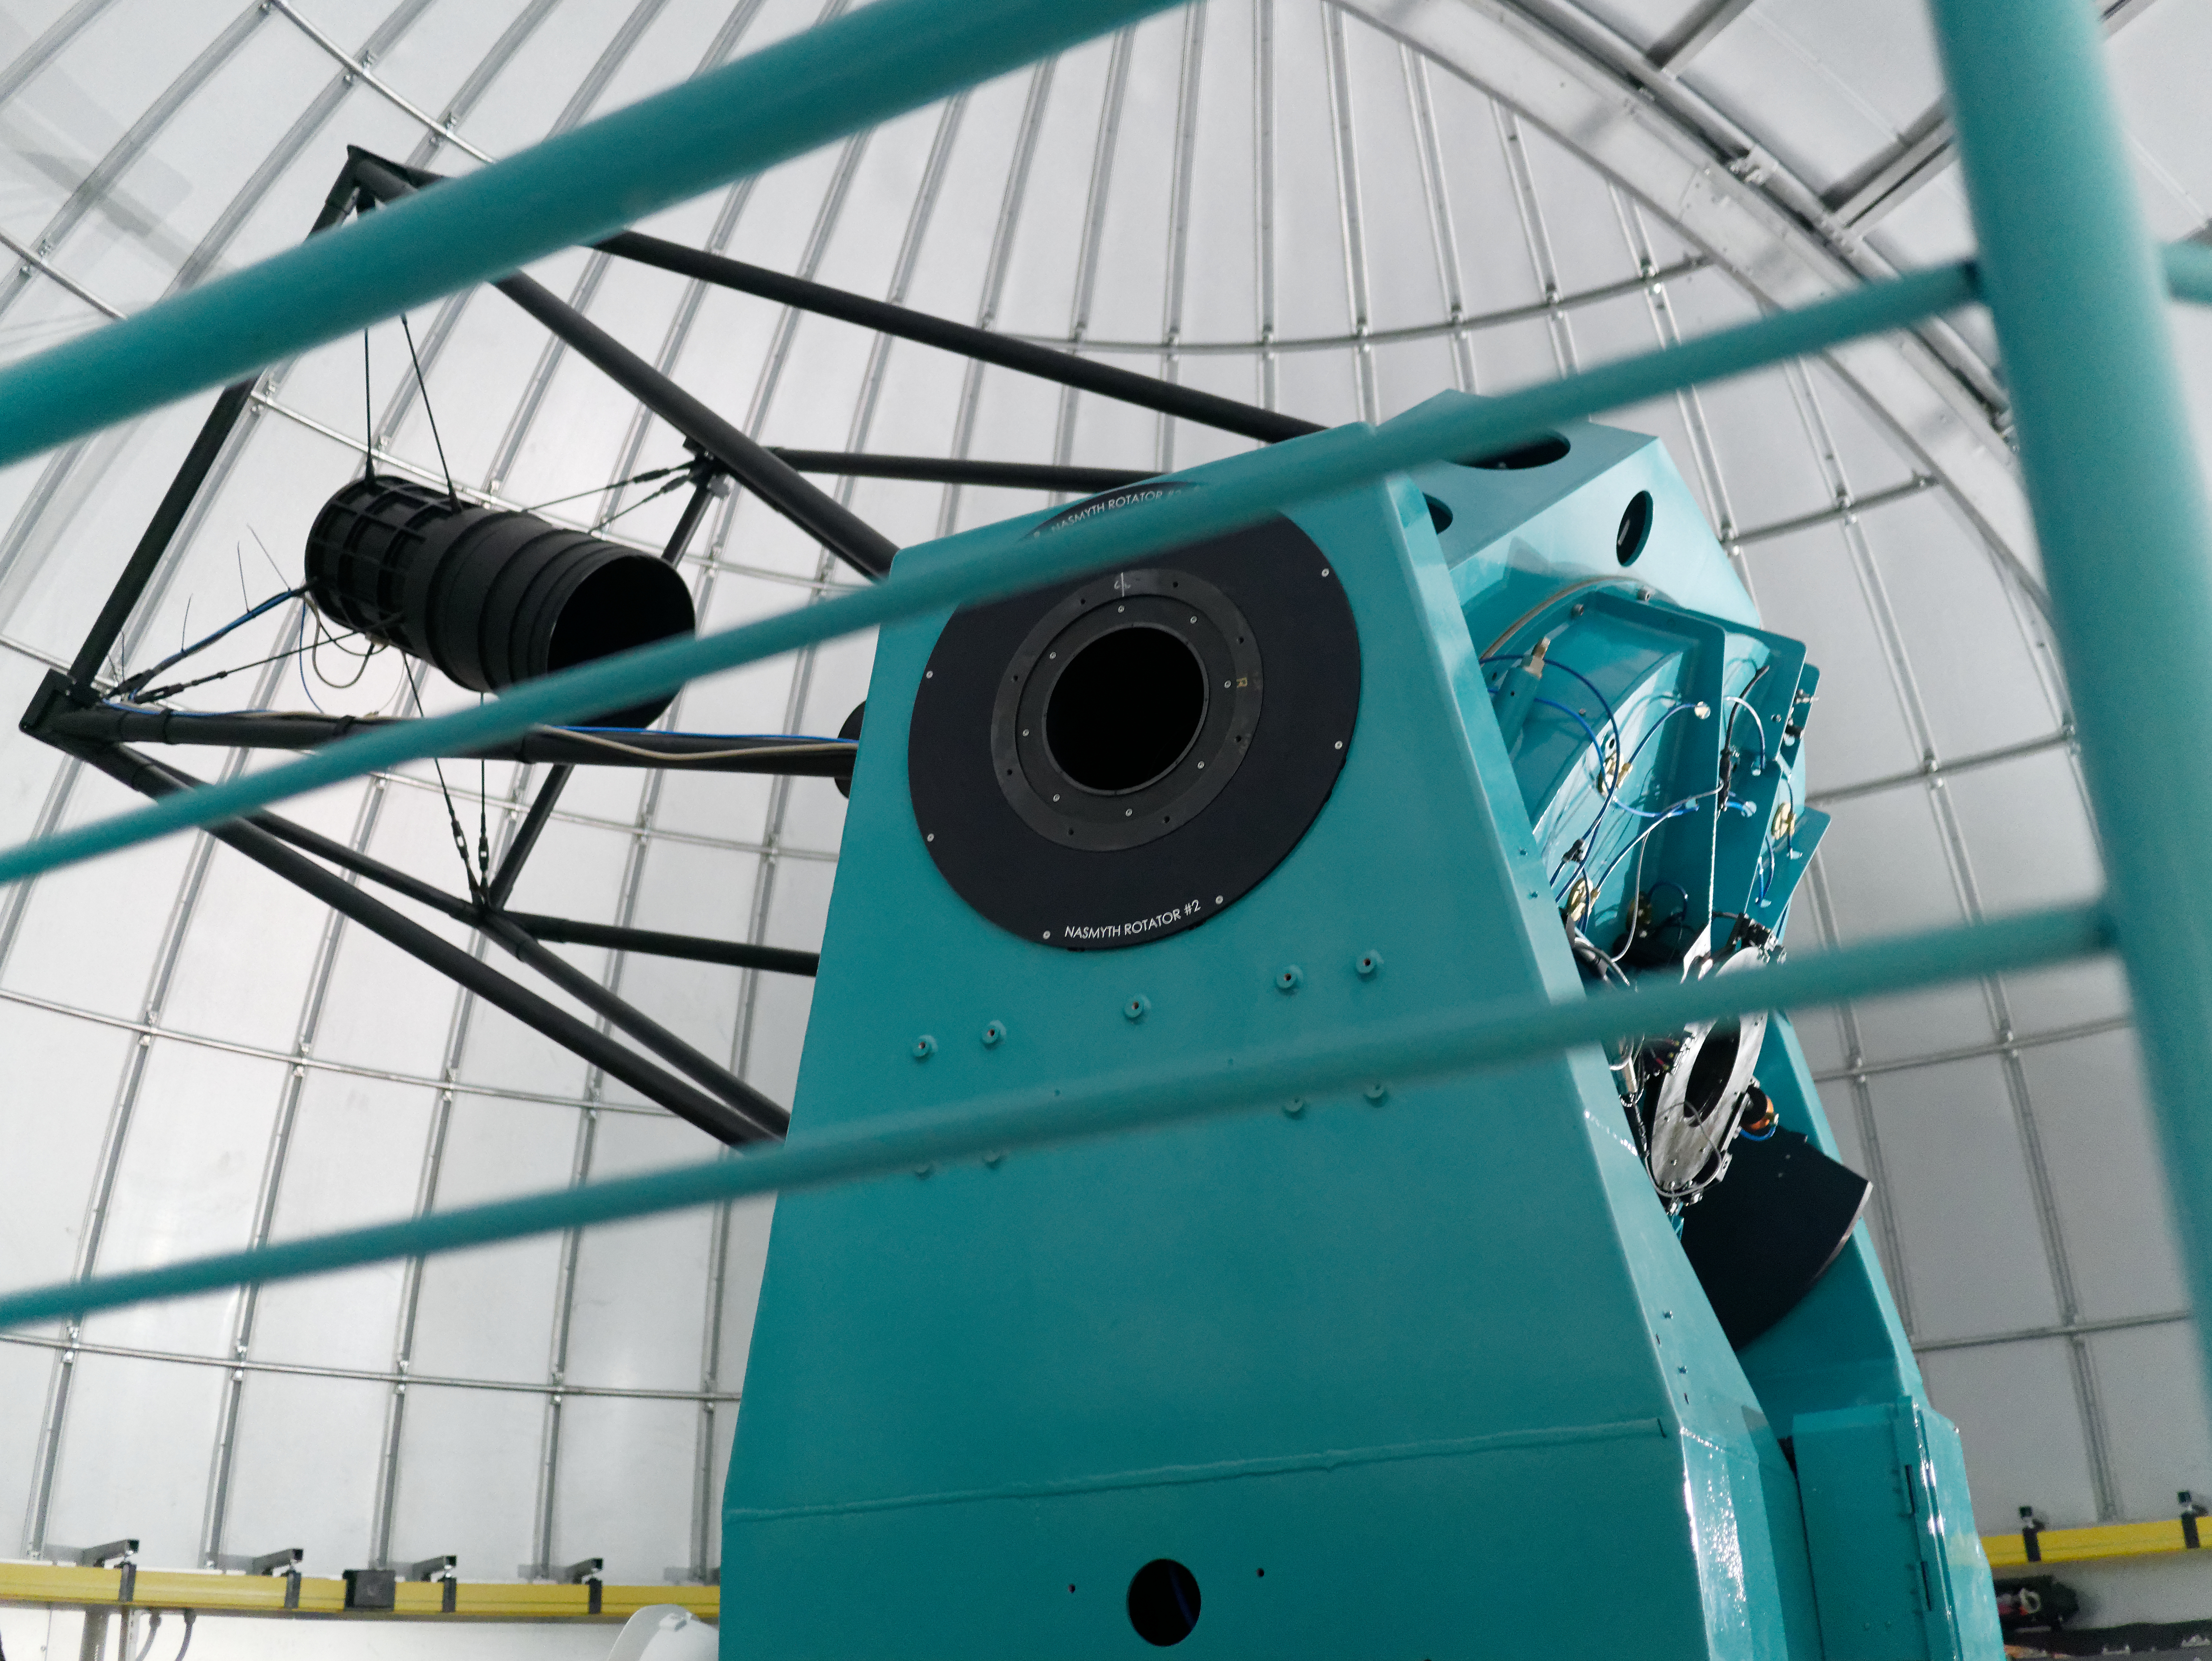

Auxiliary Telescope Software Success

The team working on the Auxiliary Telescope for LSST had a big reason to celebrate this week, after completing a series of exercises on Cerro Pachón that demonstrated the successful integration of the telescope's software and hardware systems.

Credit: Rubin Observatory/NSF/AURA